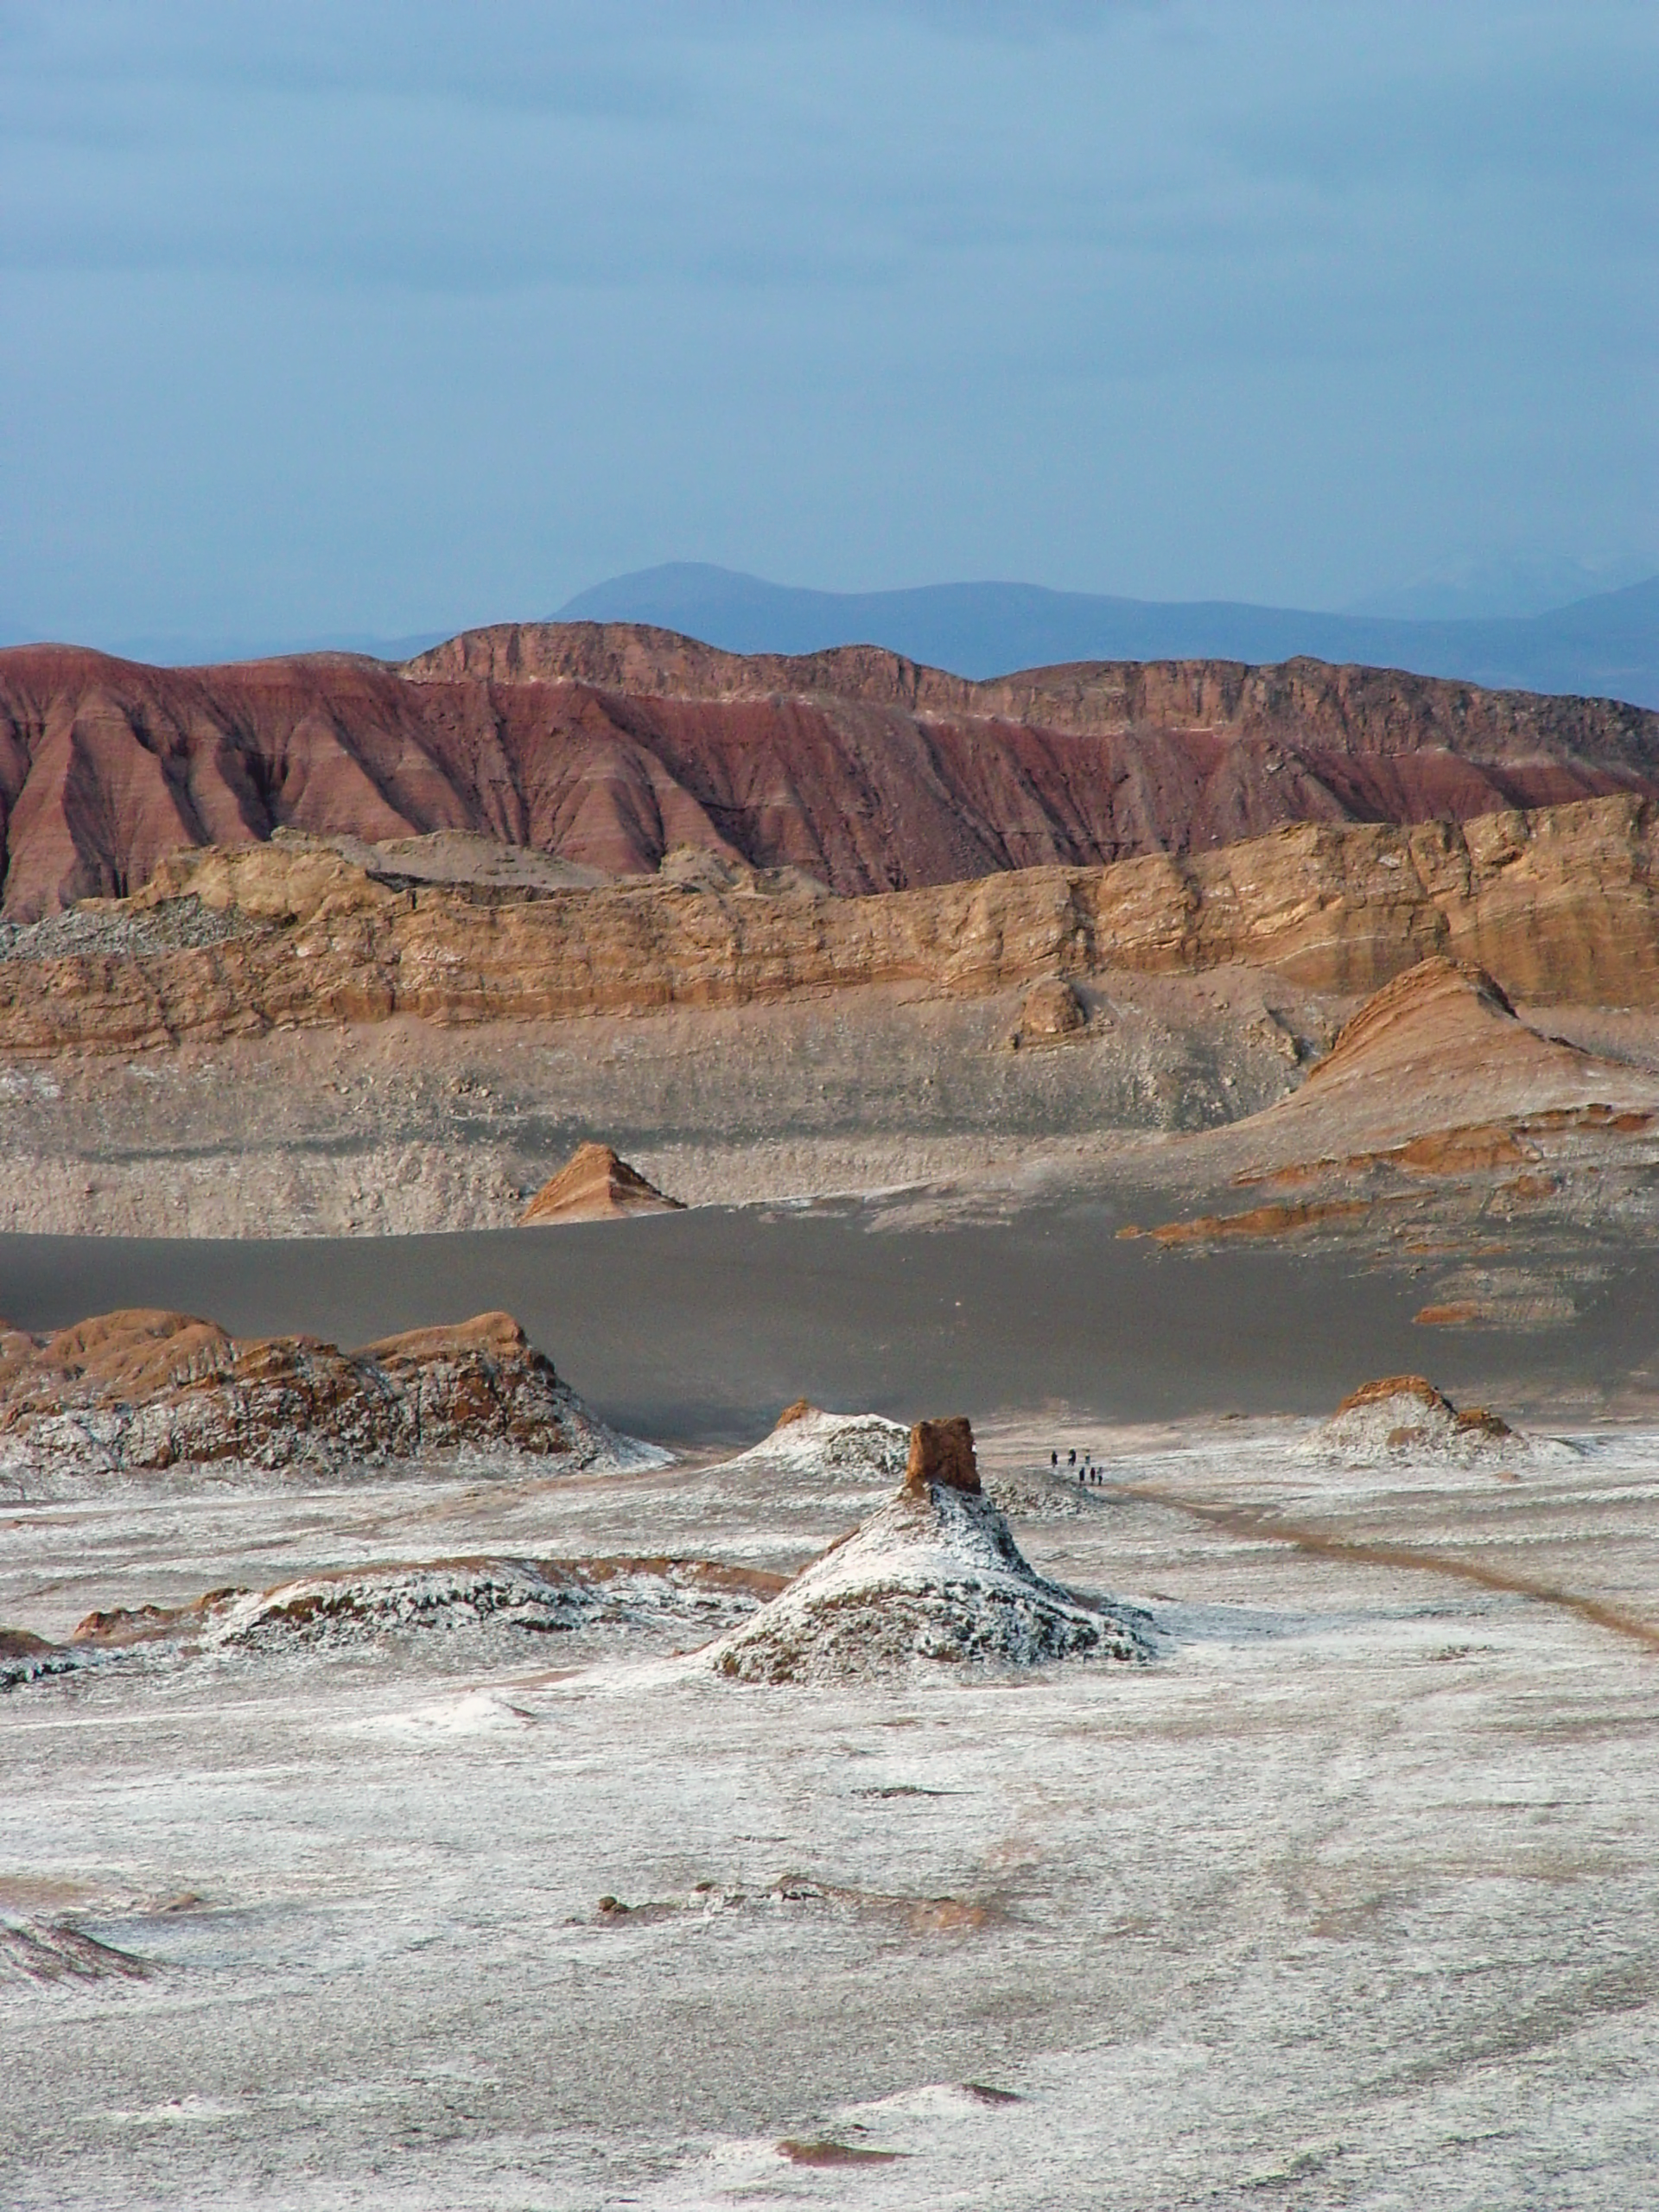

Valle de la Luna

The impressive lanscape of Valle de la Luna, near San Pedro de Atacama.

Credit: ESO